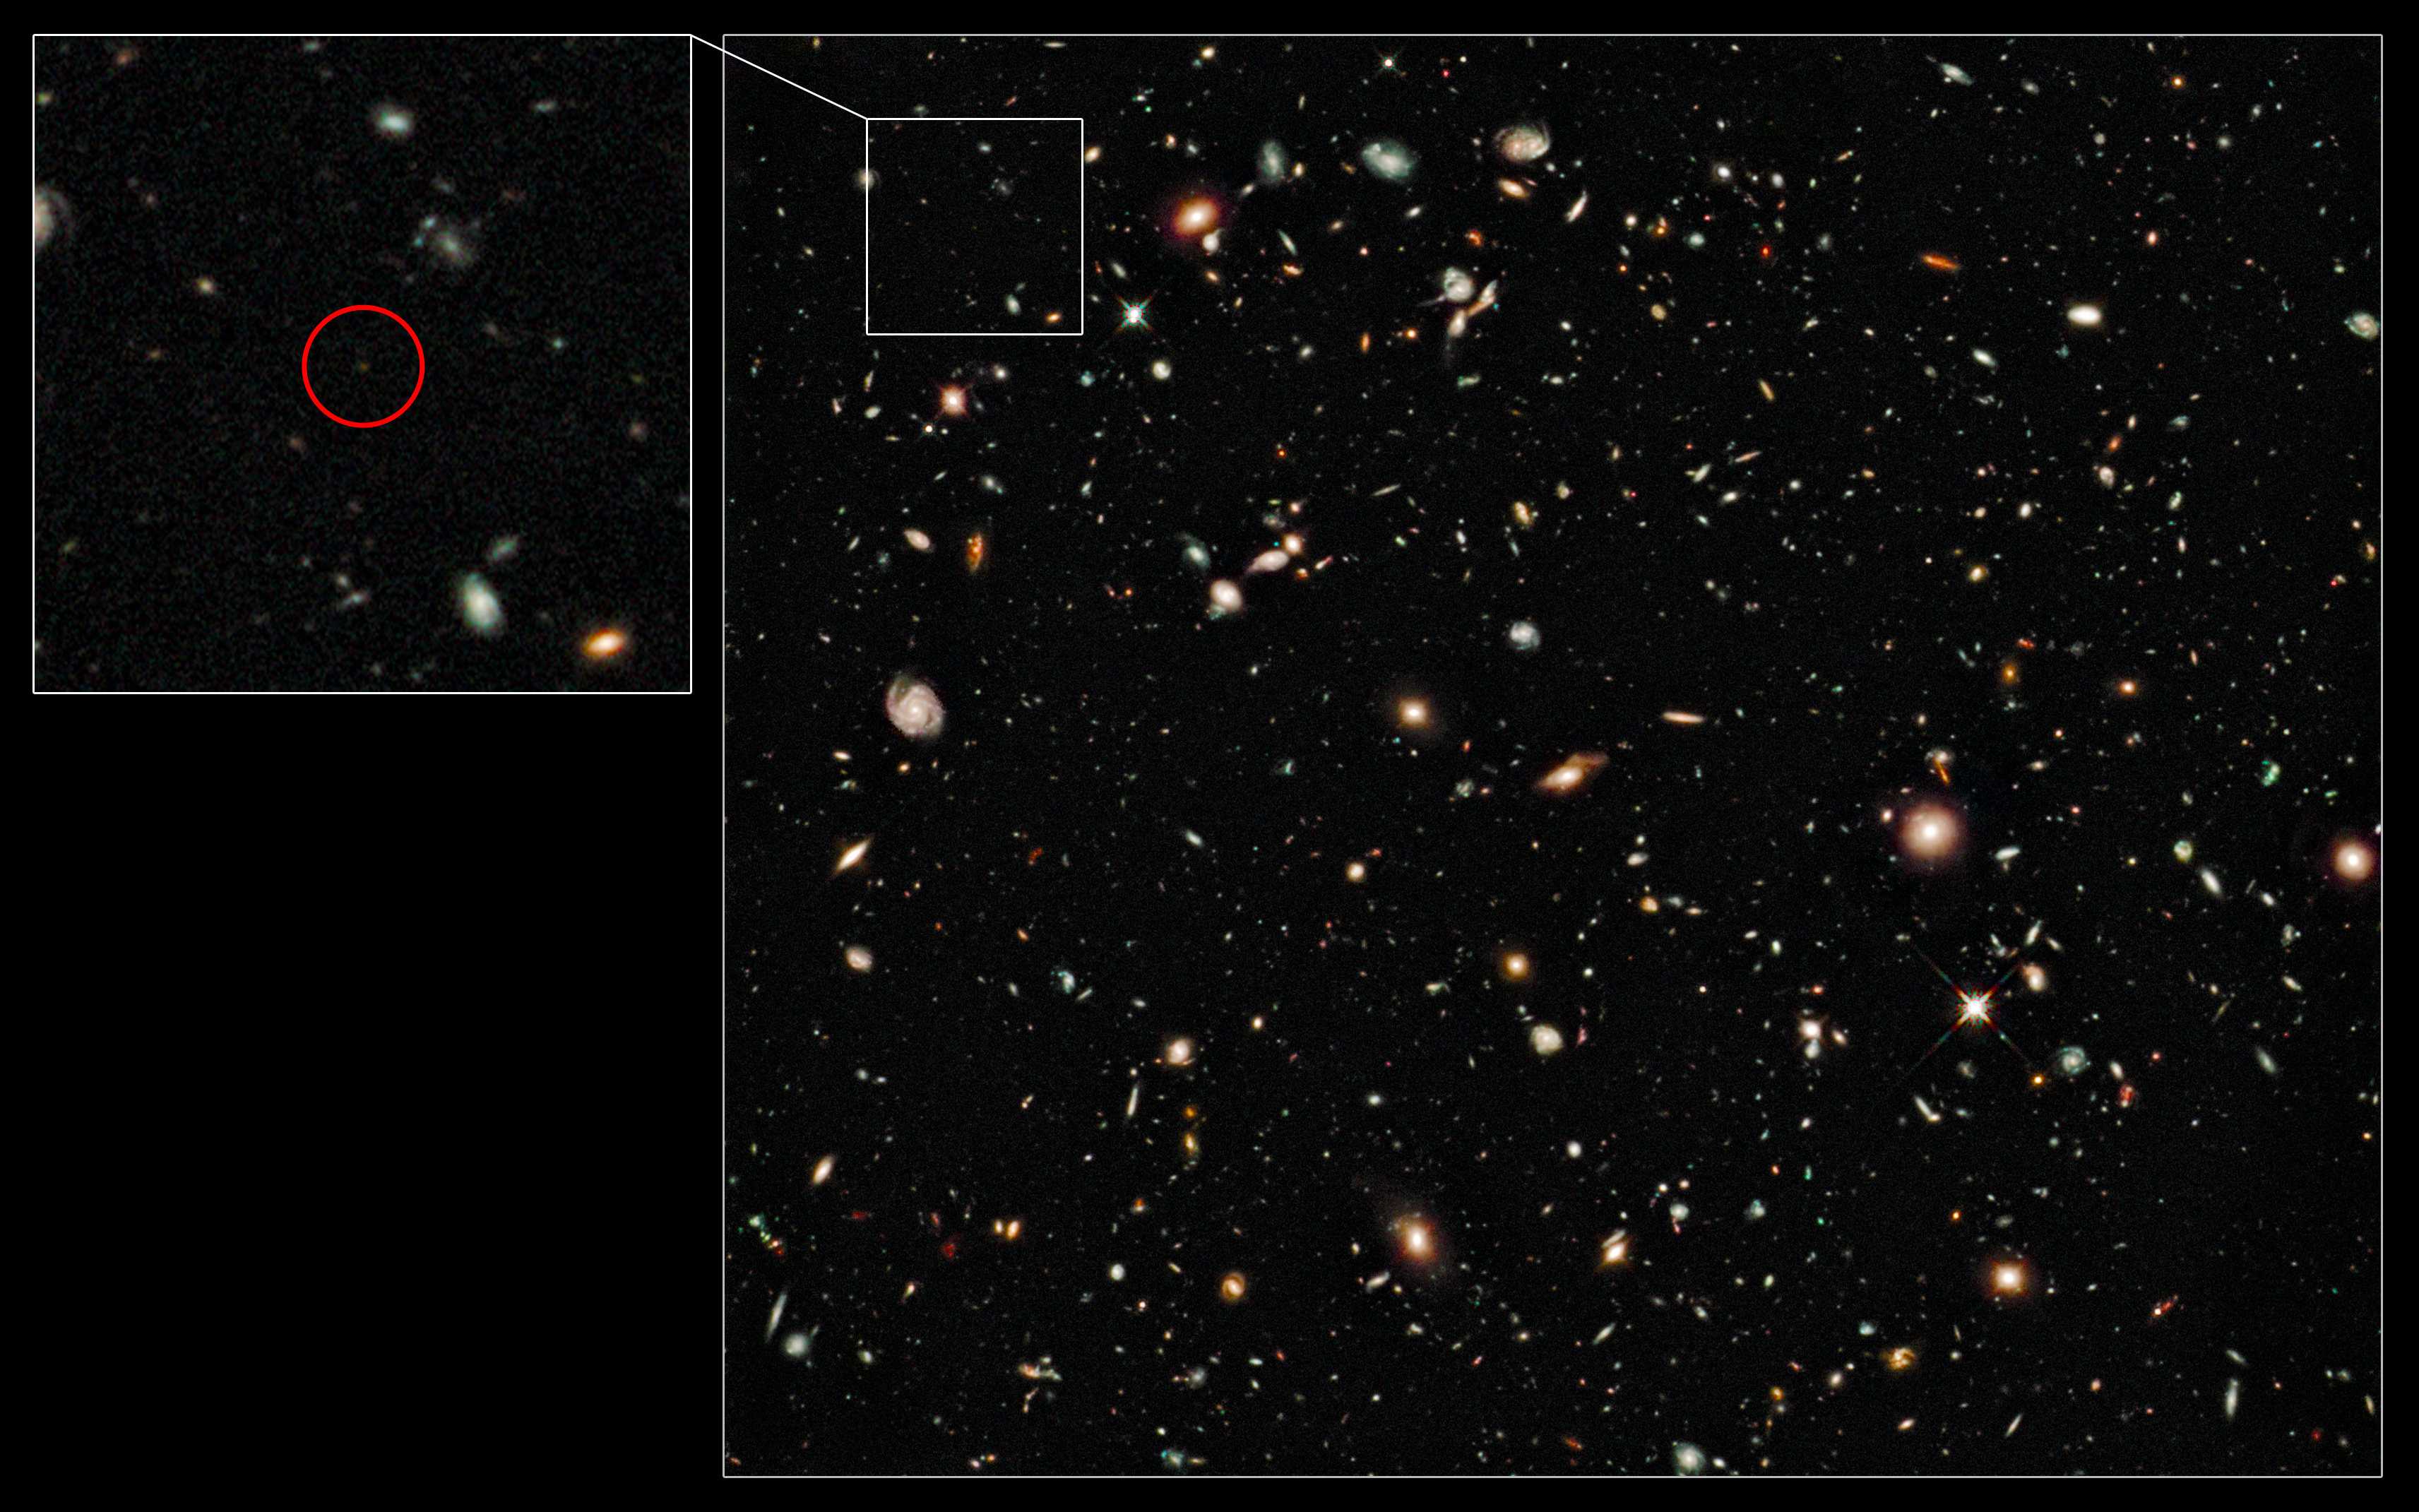

Hubble image of the distance-record galaxy UDFy-38135539

This image shows the infrared Hubble Ultra Deep Field taken by the NASA/ESA Hubble Space Telescope in 2009, in which several robust candidate distance-record-breaking objects were discovered. Confirming the distances to such faint and remote objects is however an enormous challenge and can only reliably be done using spectroscopy from very large ground-based telescopes by measuring the redshift of the galaxy’s light.

Astronomers using ESO’s Very Large Telescope (VLT) have now measured the distance to the most remote galaxy so far, UDFy-38135539 (the faint object shown in the excerpt on the left), which we see as it was when the Universe was only about 600 million years old (a redshift of 8.6). These are the first confirmed observations of a galaxy whose light is clearing the opaque hydrogen fog that filled the cosmos at this early time.

Credit: NASA, ESA, G. Illingworth (UCO/Lick Observatory and University of California, Santa Cruz) and the HUDF09 Team